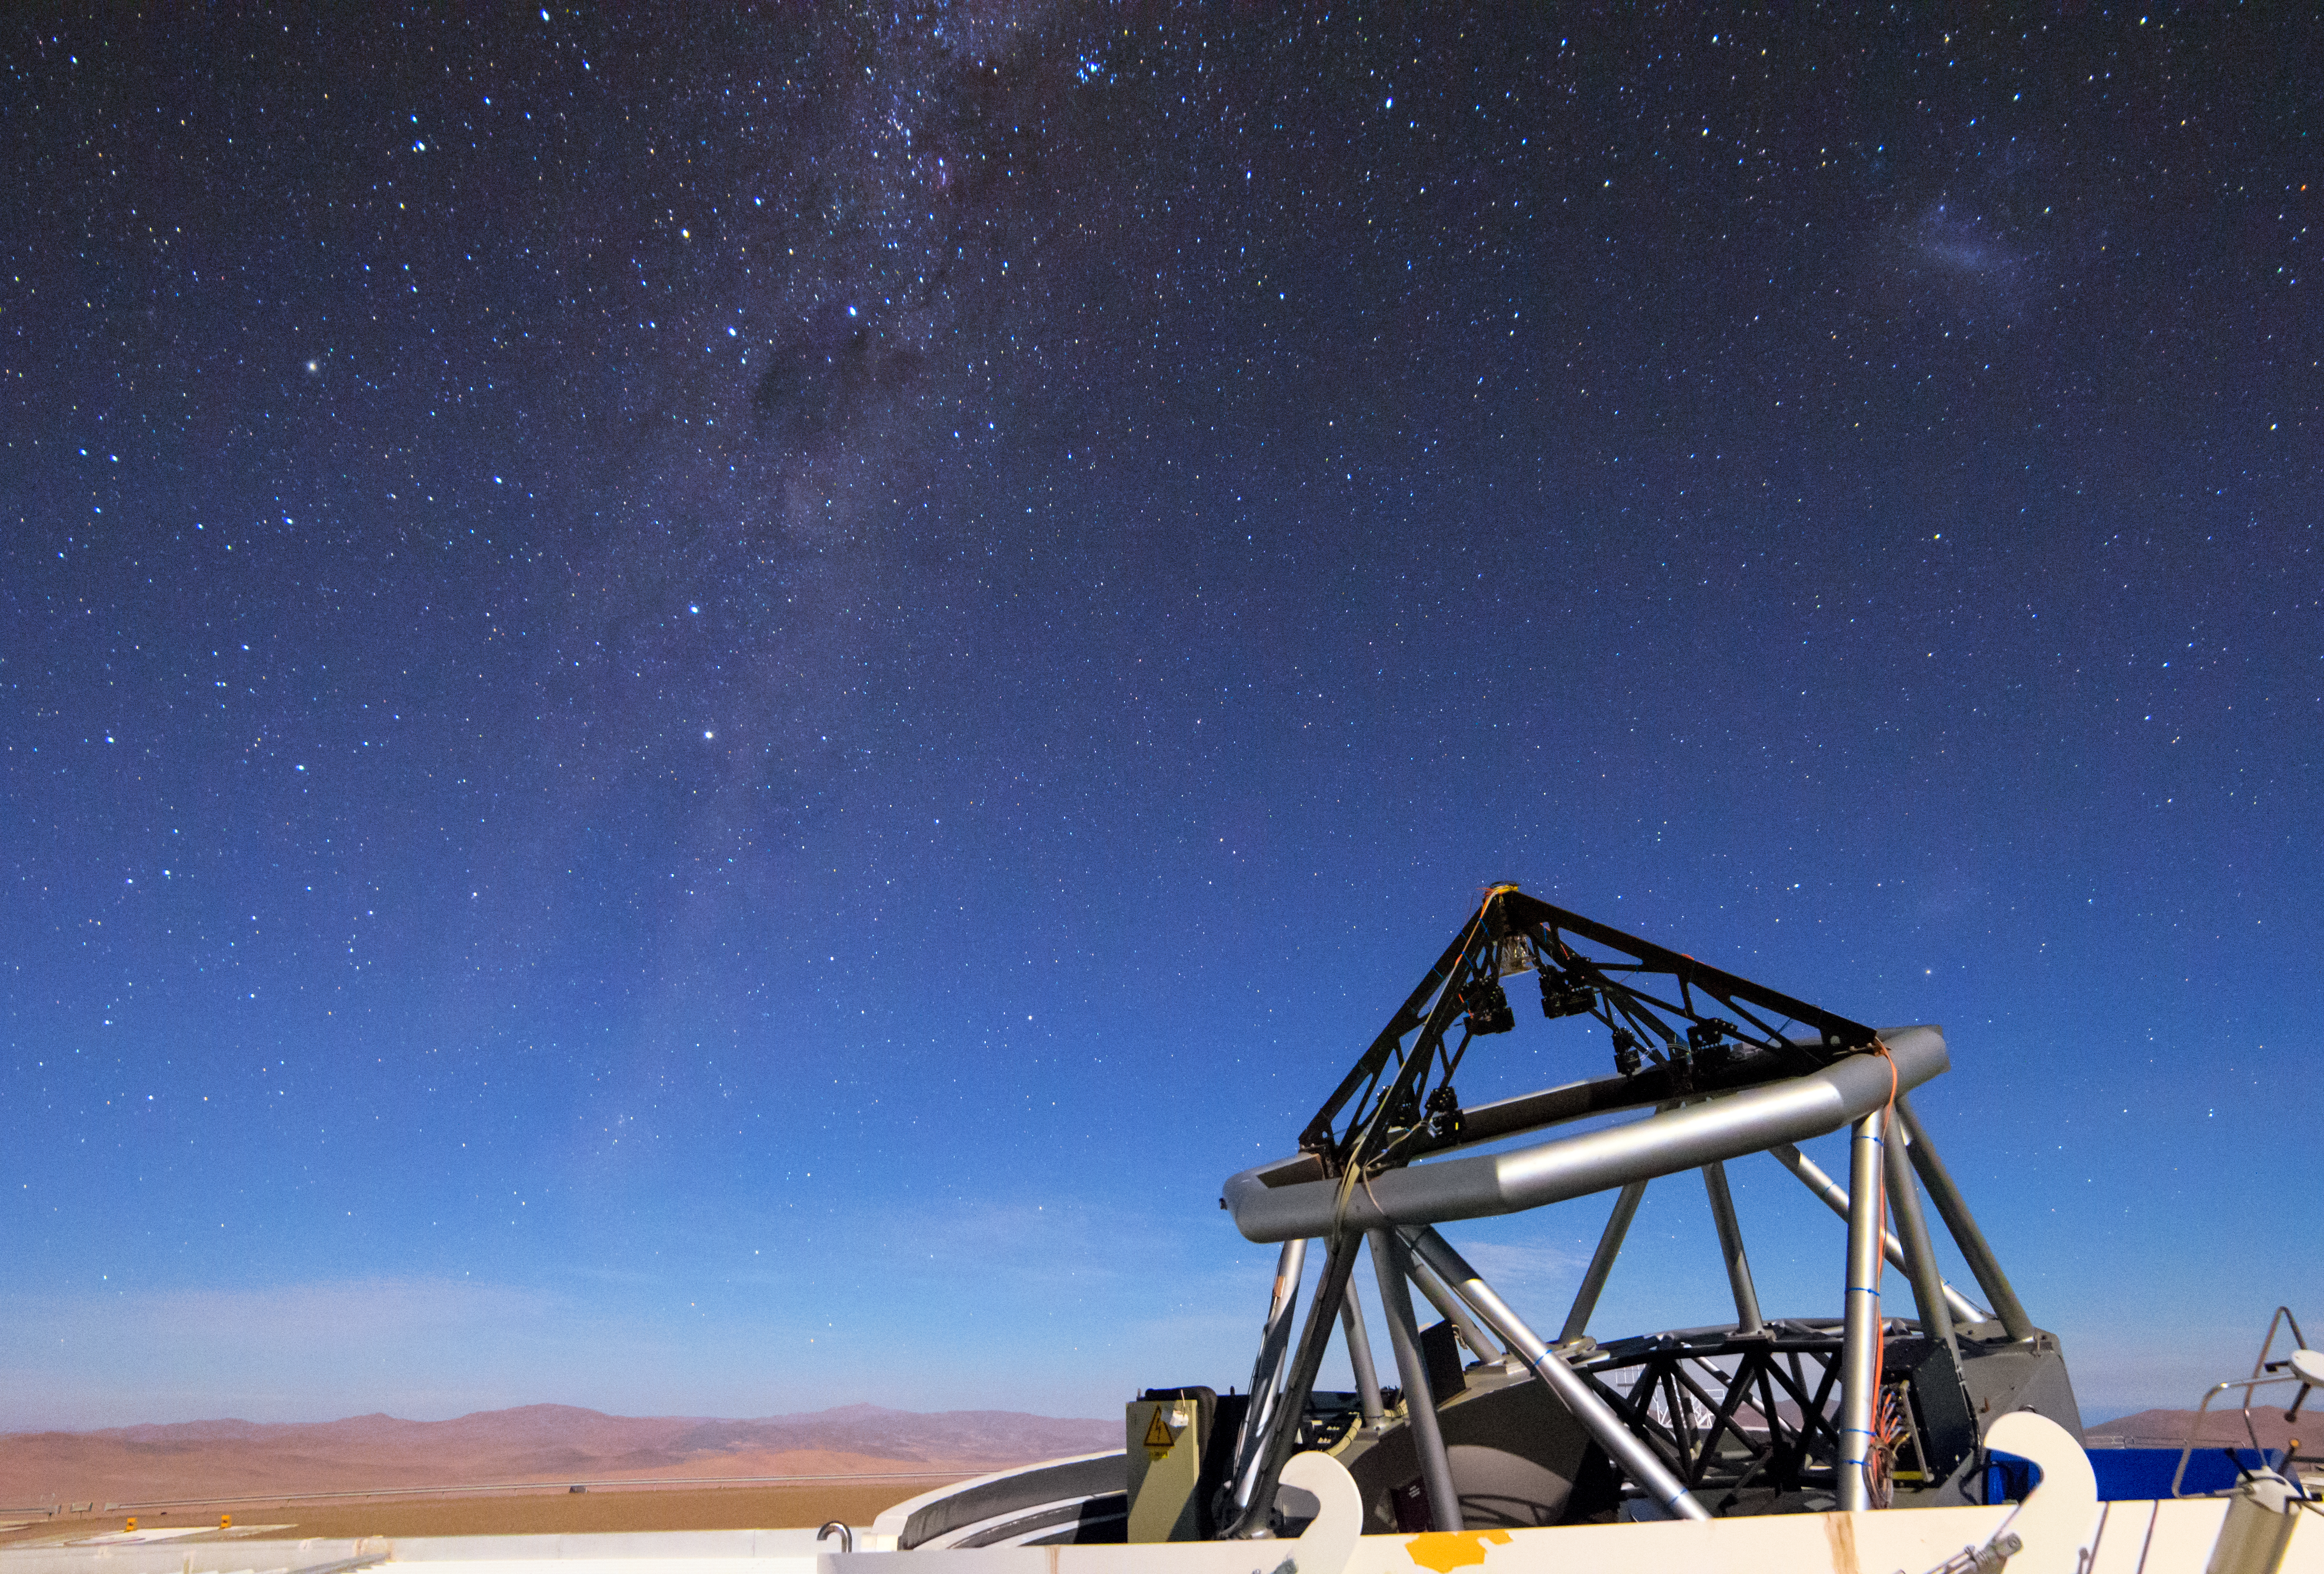

Auxiliary ready for the skies

The ESO-operated Very Large Telescope (VLT) is based at the Cerro Paranal site in the Atacama Desert of northern Chile. It is the world's most advanced optical instrument, consisting of four Unit Telescopes (UTs) with main mirror diametres of 8.2m each, and four smaller Auxiliary Telescopes (ATs) of 1.8m. An AT can be seen here, open and observing our stunning home galaxy.

Credit: H. Stockebrand/ESO